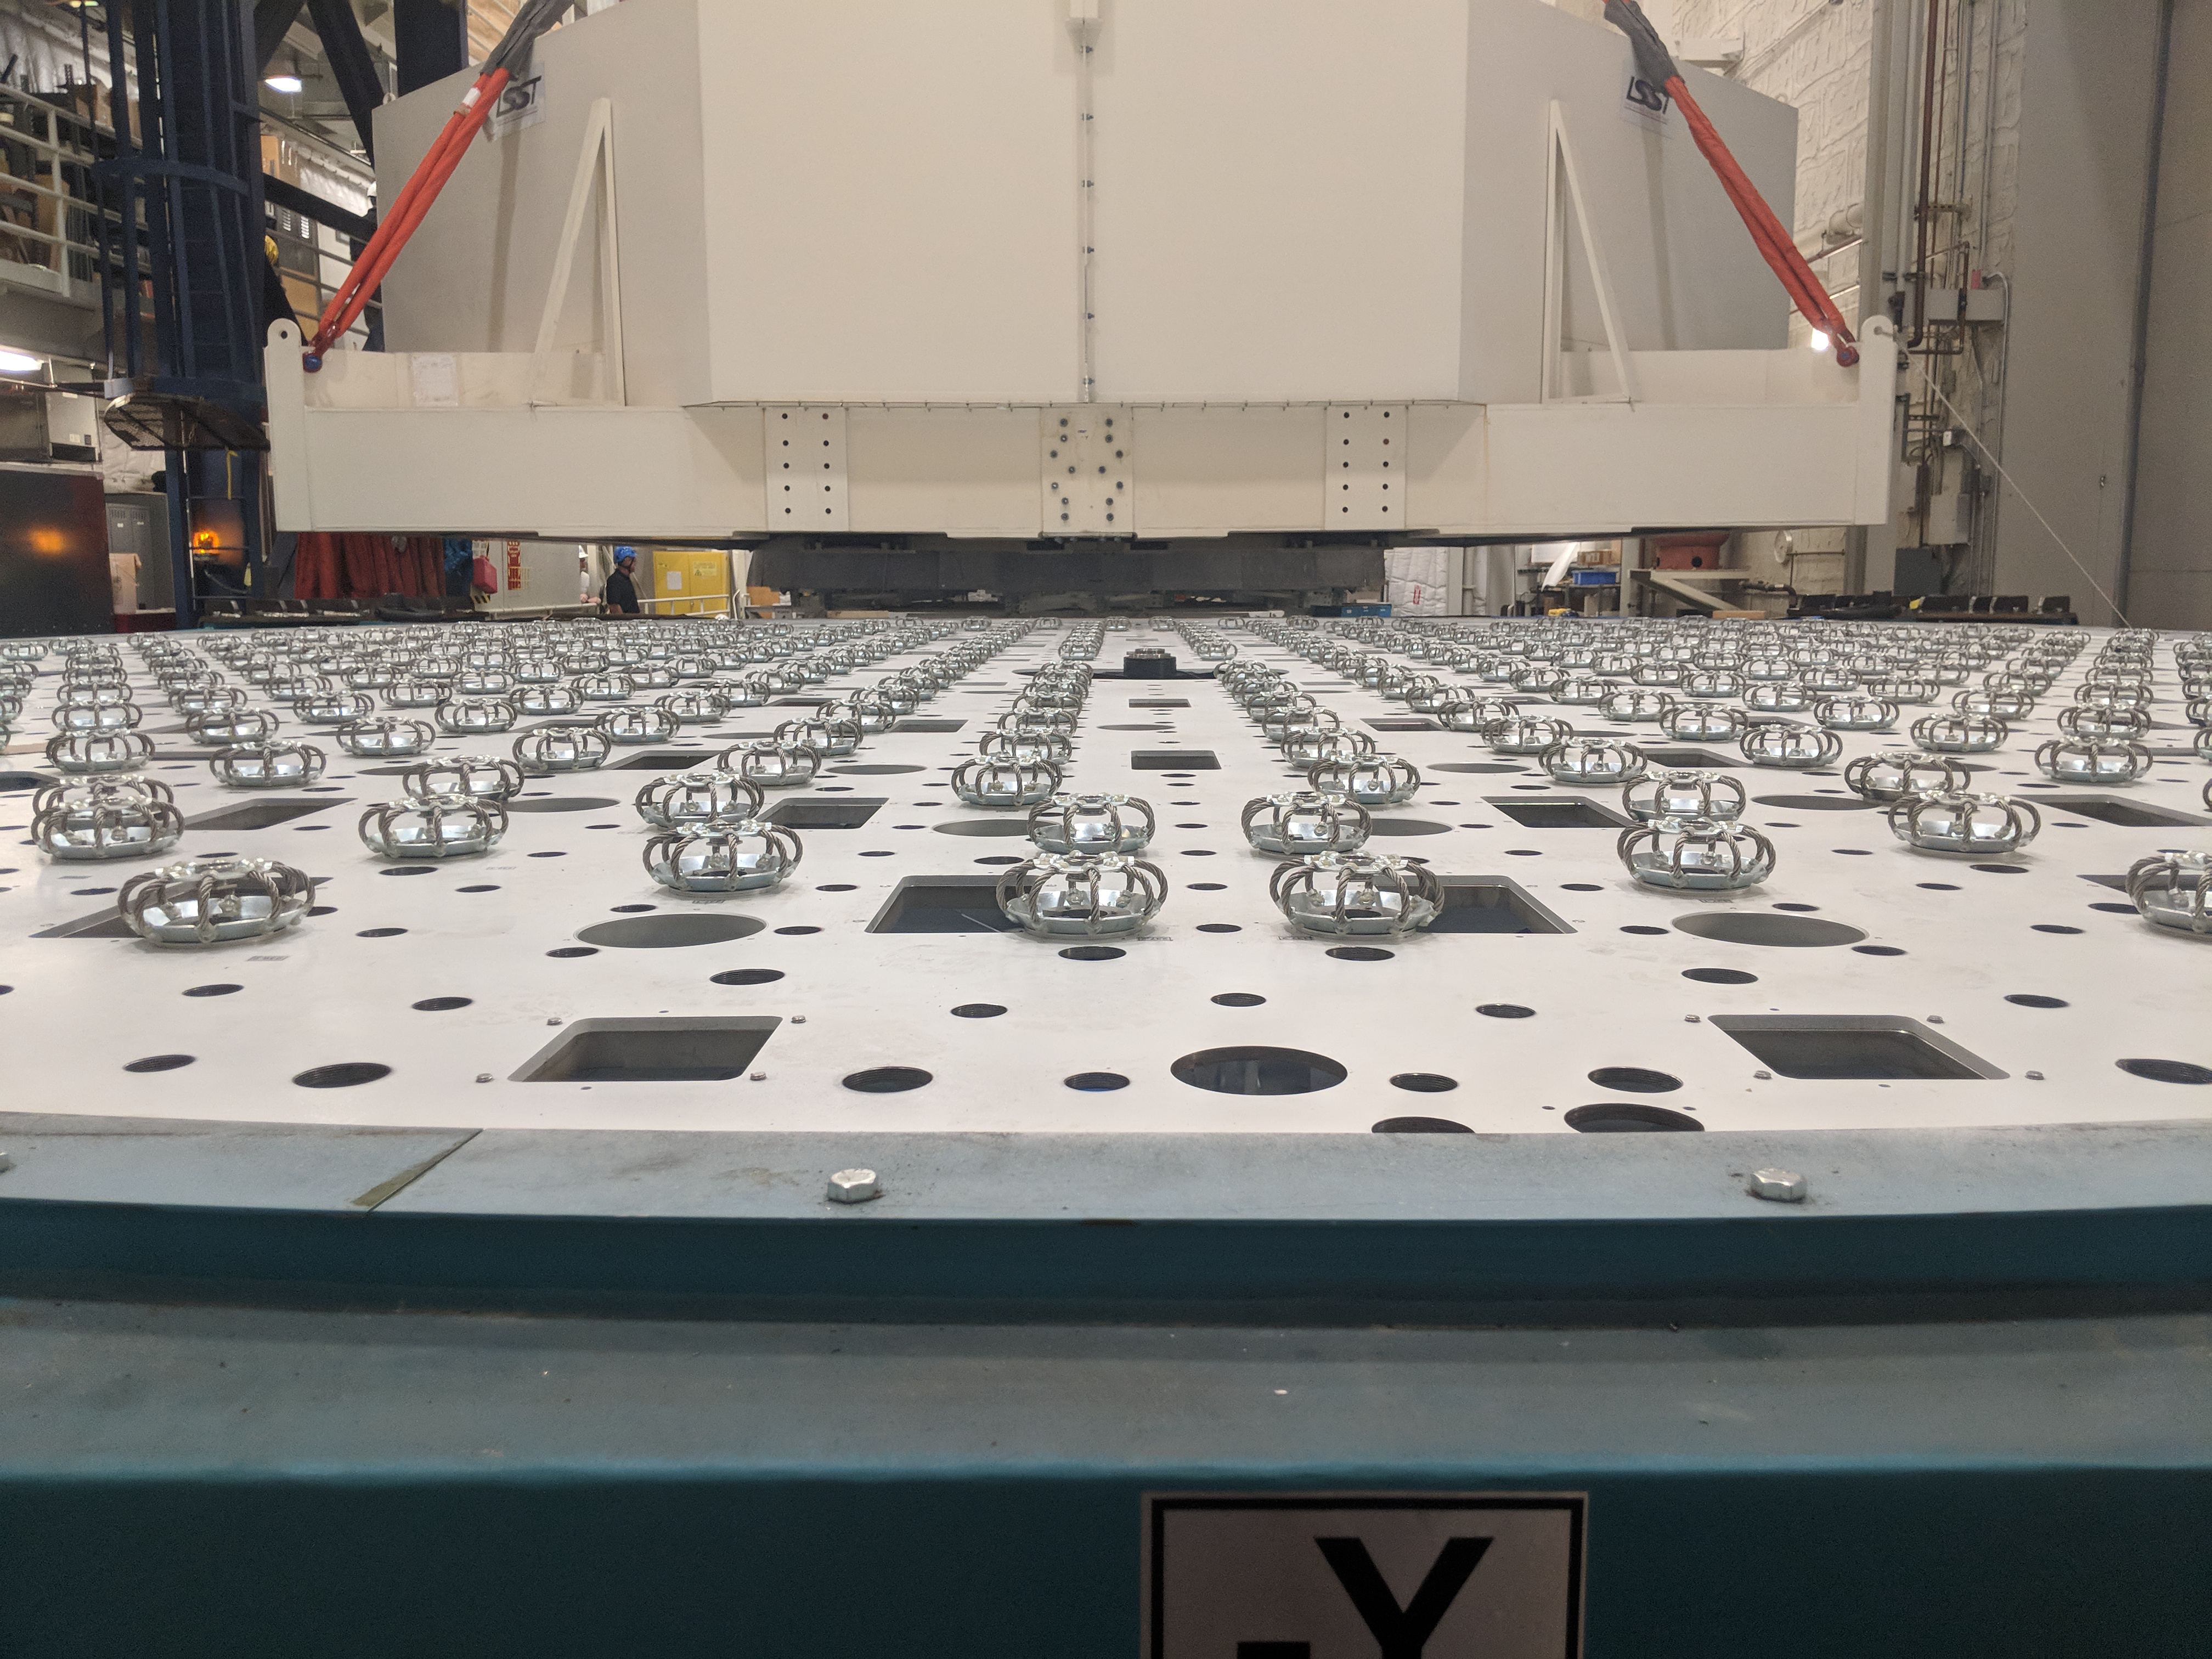

M1M3 Move

On October 18, 2018, the M1M3 Mirror was moved to the Richard F. Caris Mirror Lab on a Precision Heavy Haul truck. The Mirror had been in storage in hangar at Million Air since its fabrication, which was completed in 2015. Now that both the Cell and the Mirror are in the Lab, the next step is the installation of the Mirror onto the M1M3 Cell using the vacuum lifter. In this photo the Mirror, in its protective container, is suspended next to the Mirror Cell.

Credit: Rubin Observatory/NSF/AURA